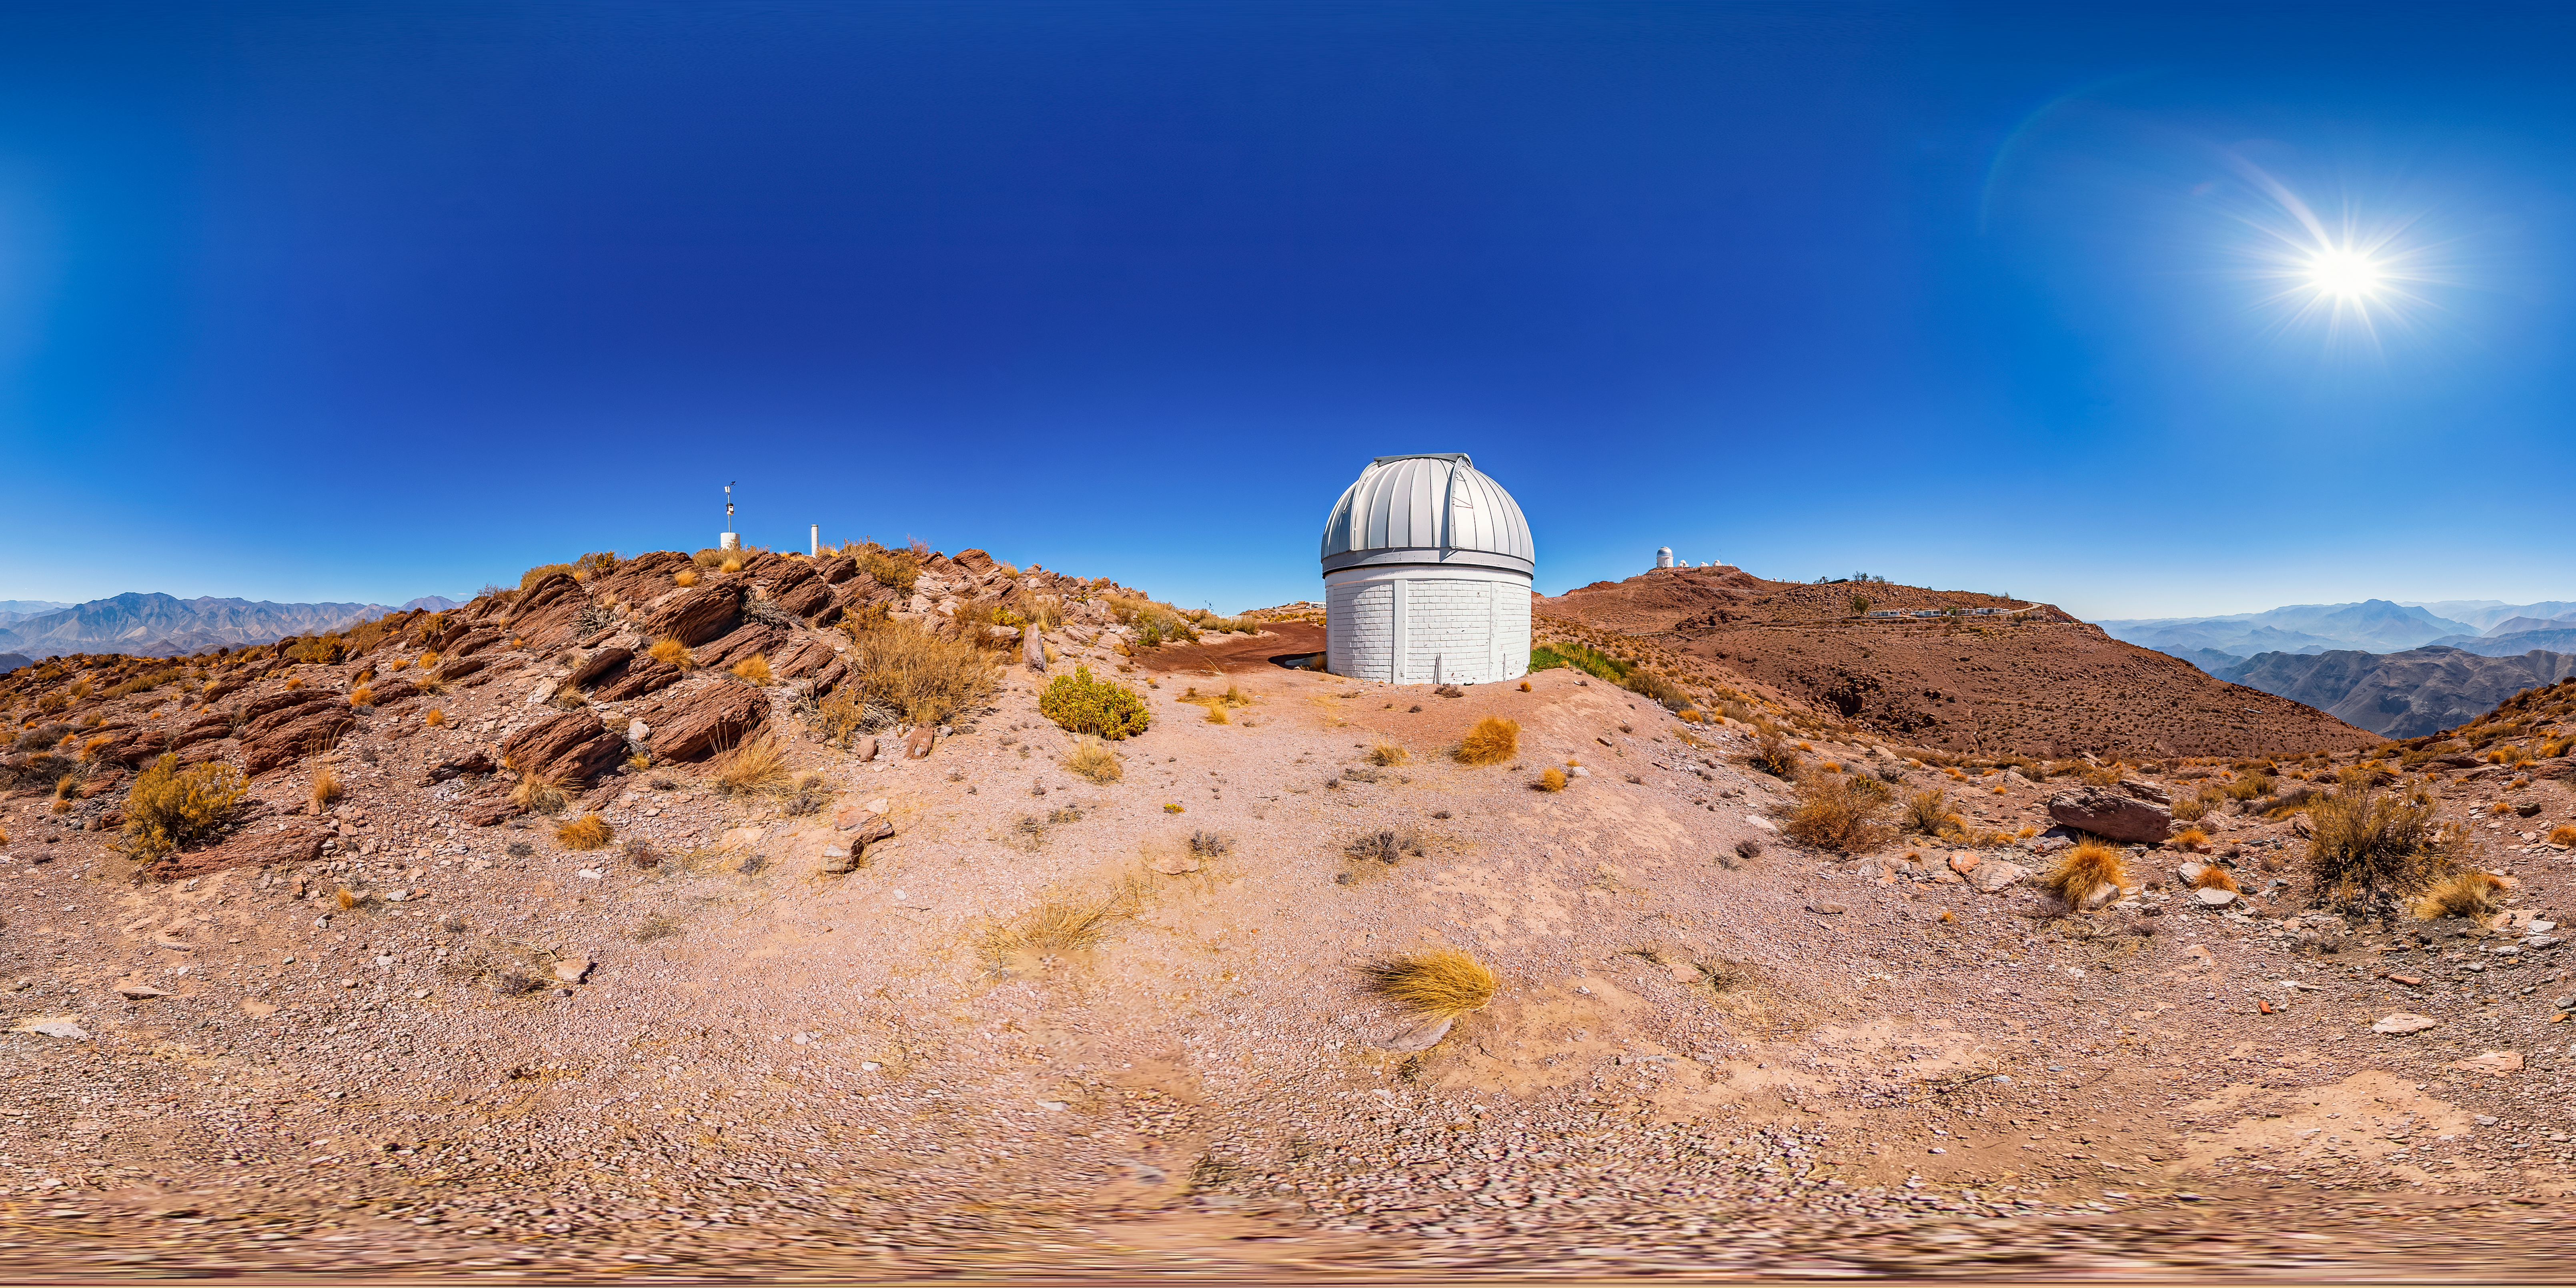

SARA Cerro Tololo Telescope 360 Panorama

A 360 panorama of the SARA Cerro Tololo Telescope at Cerro Tololo Inter-American Observatory.

Credit: CTIO/NOIRLab/NSF/AURA/T. Matsopoulos